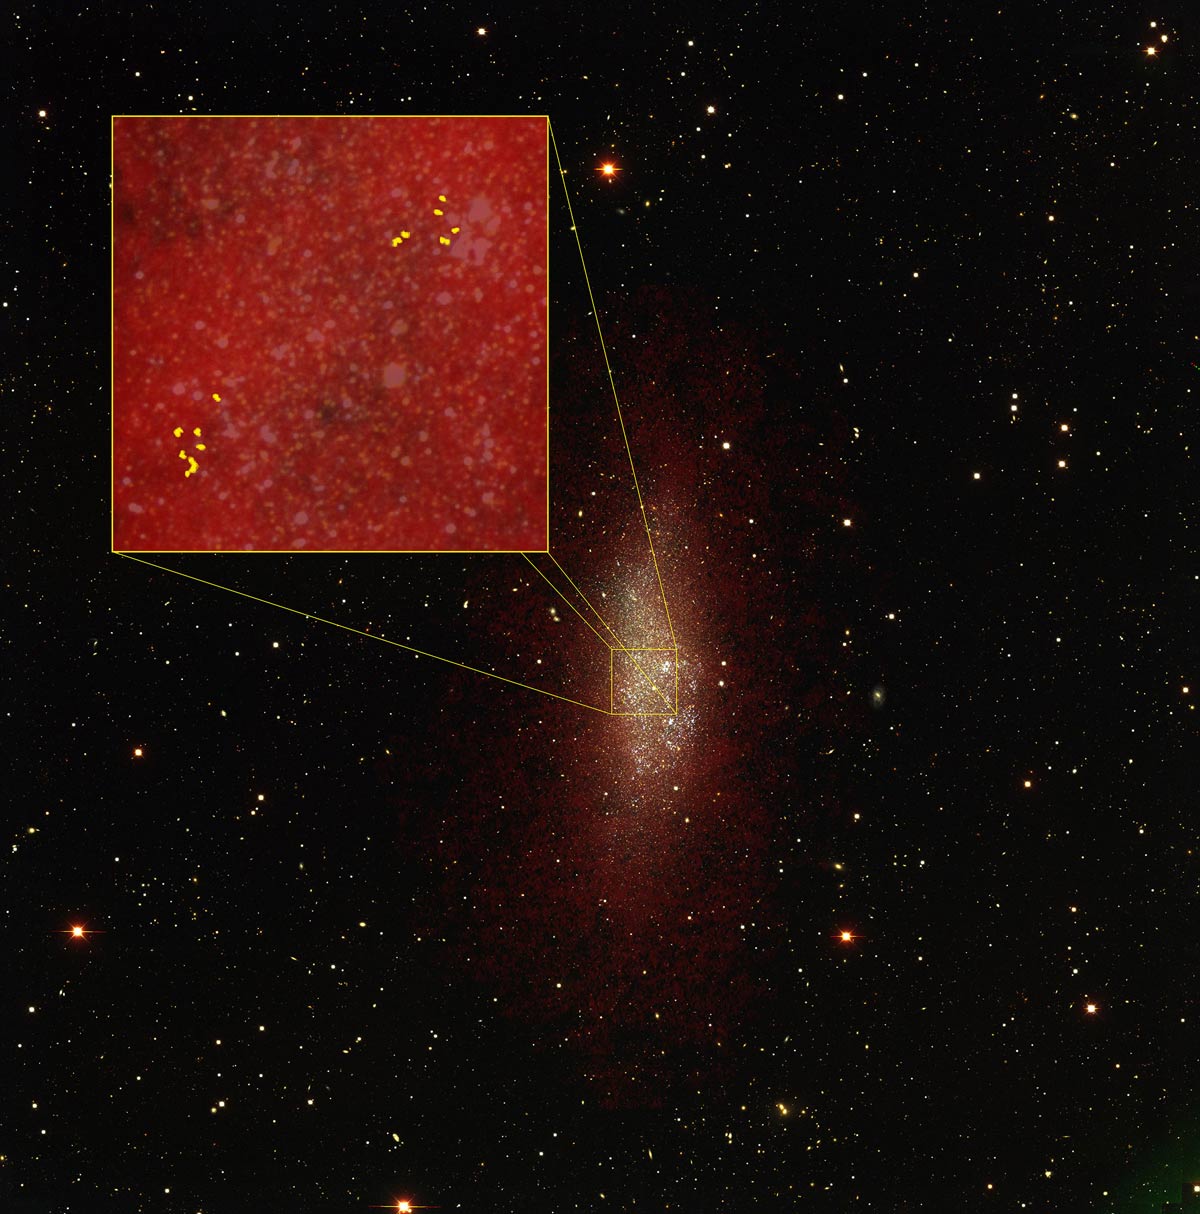

Unexpected population of compact interstellar clouds

ALMA discovers an unexpected population of compact interstellar clouds inside the dwarf irregular galaxy WLM. These star-forming clouds provide the necessary nurturing environment to form star clusters. As seen in relation to an optical image of the galaxy taken with the Blanco 4-meter telescope (CTIO, Cerro Tololo, Chile), (box upper left) an overlaying blanket of hydrogen gas (red) imaged with NRAO’s VLA telescope provides the pressure necessary to concentrate molecules of carbon monoxide (yellow) as seen with ALMA. These regions correspond to dense cores capable of forming clusters like those found in the Milky Way and other large galaxies.

Credit: B. Saxton (NRAO/AUI/NSF); M. Rubio et al., Universidad de Chile, ALMA (NRAO/ESO/NAOJ); D. Hunter and A. Schruba, VLA (NRAO/AUI/NSF); P. Massey/Lowell Observatory and K. Olsen (NOAO/AURA/NSF)